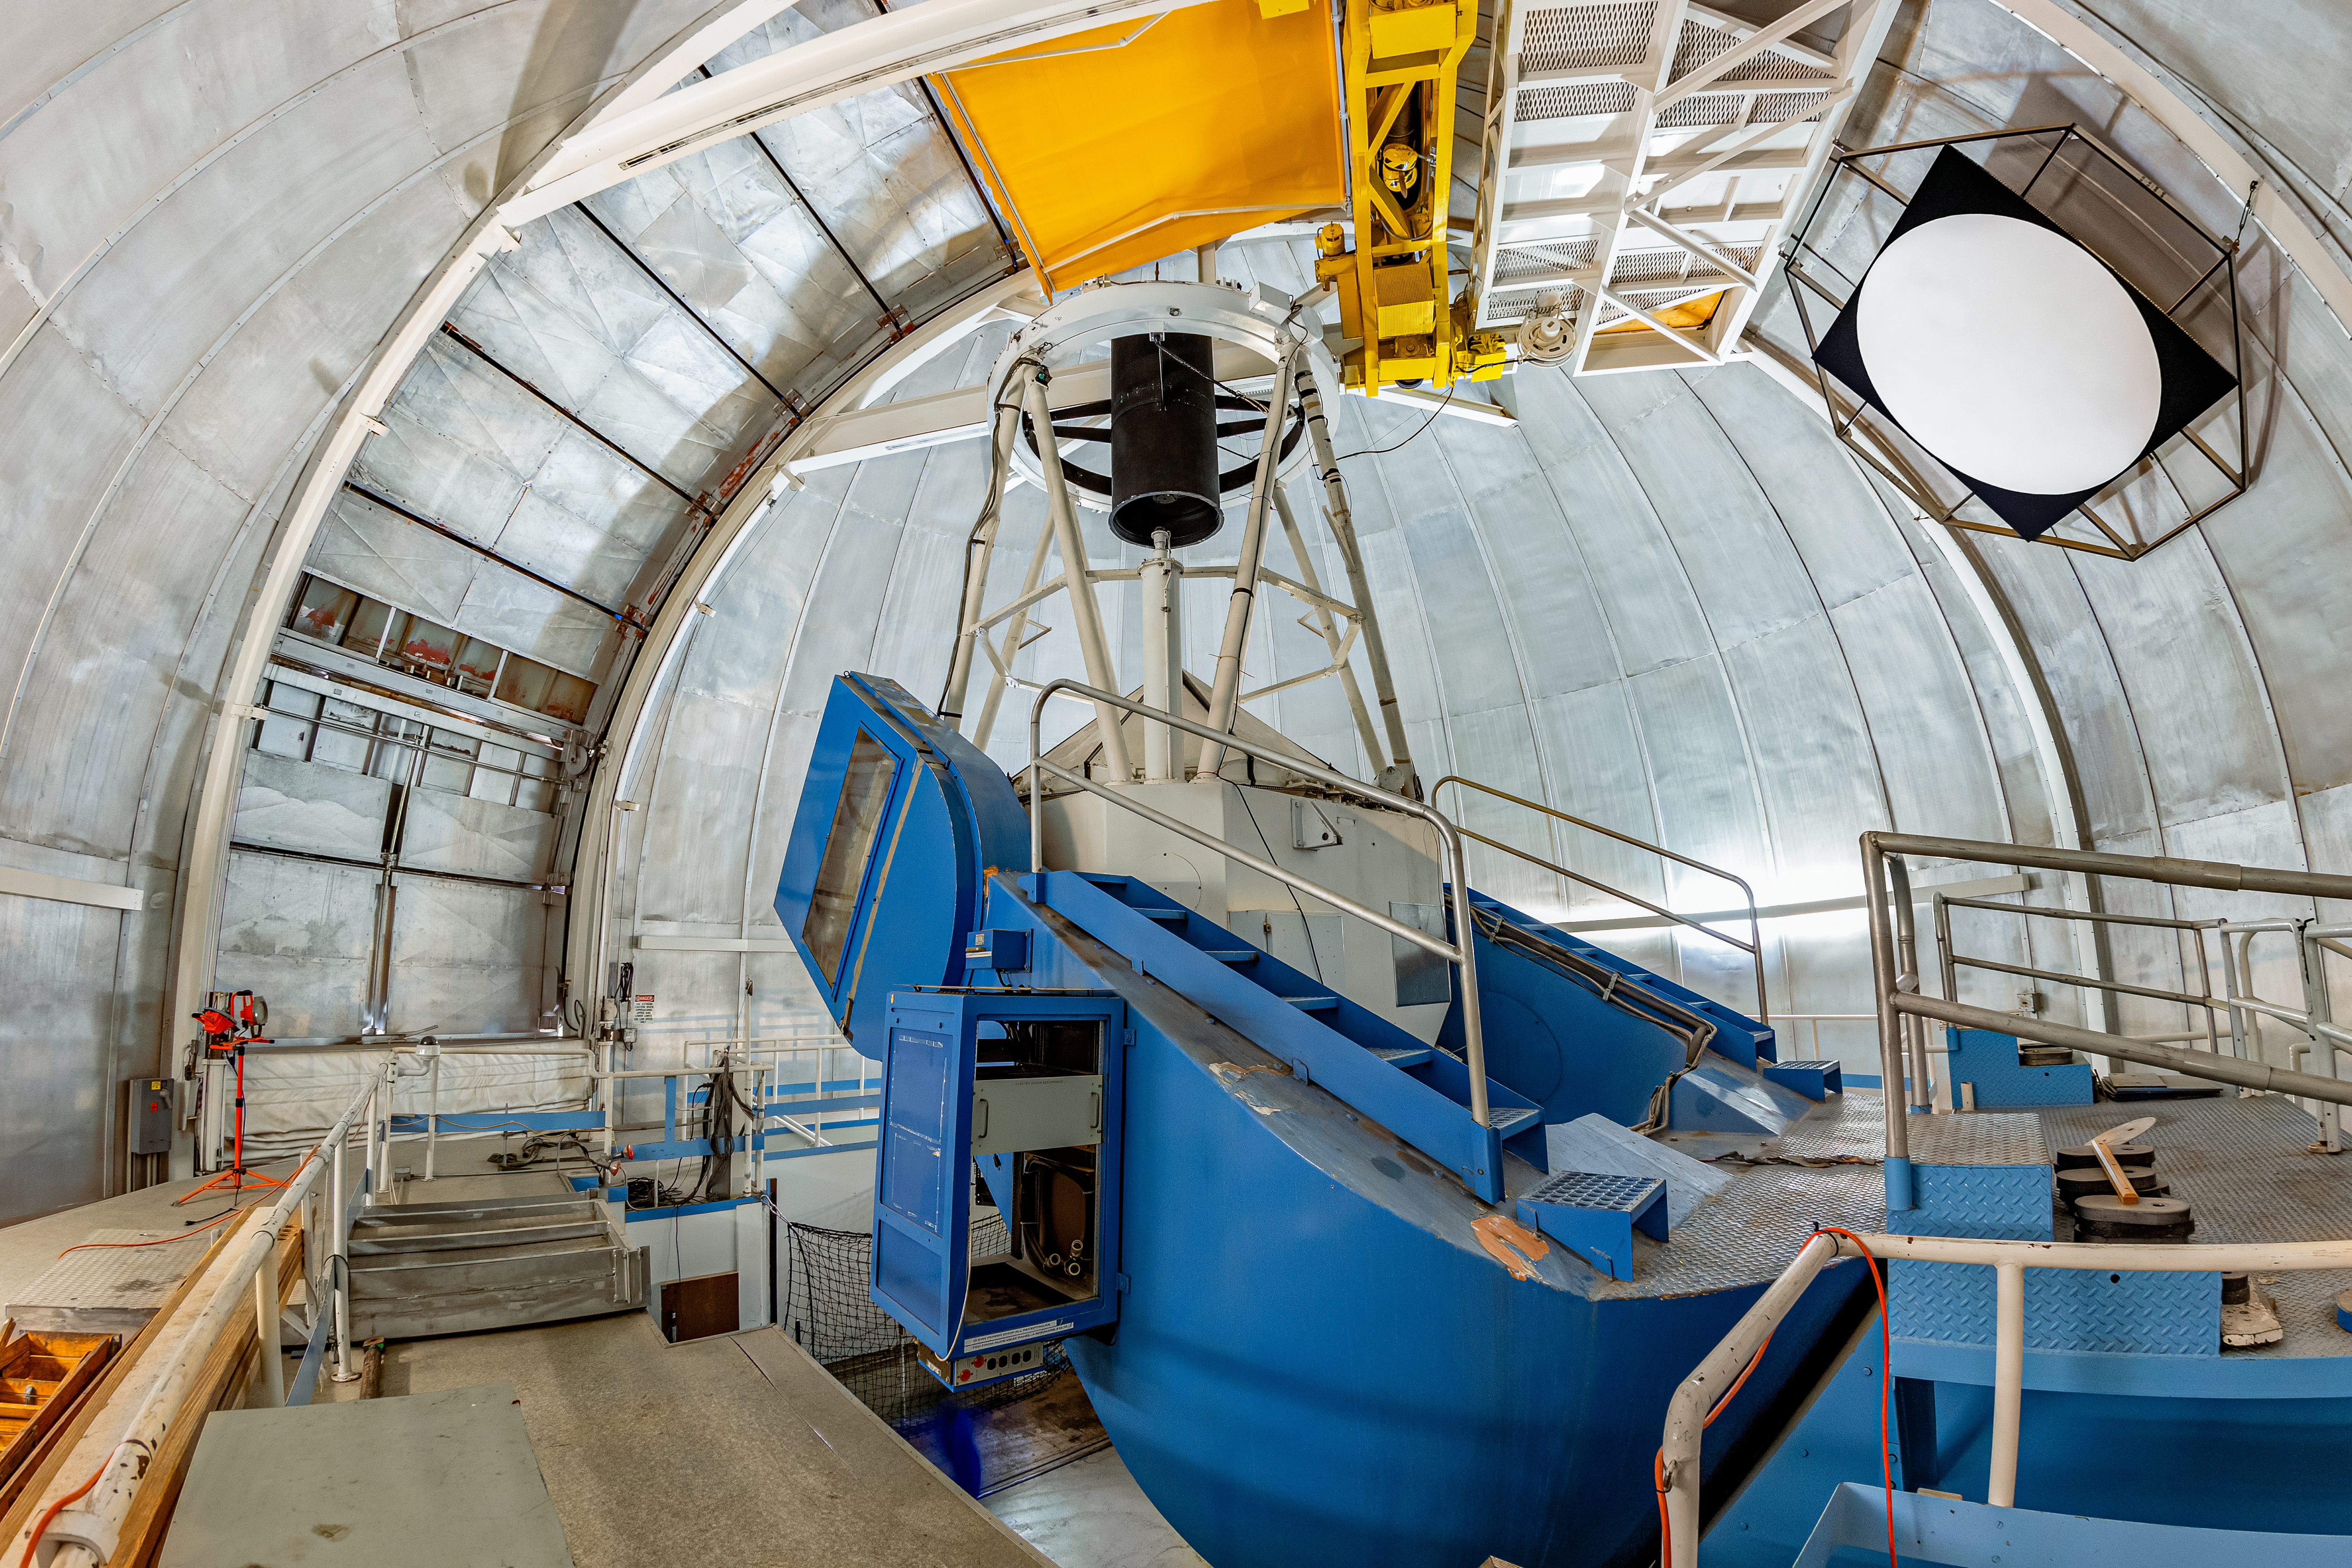

KPNO 2.1-meter Telescope Interior

The interior of the KPNO 2.1-meter Telescope on Kitt Peak National Observatory in Arizona.

Credit: KPNO/NOIRLab/NSF/AURA/T. Matsopoulos